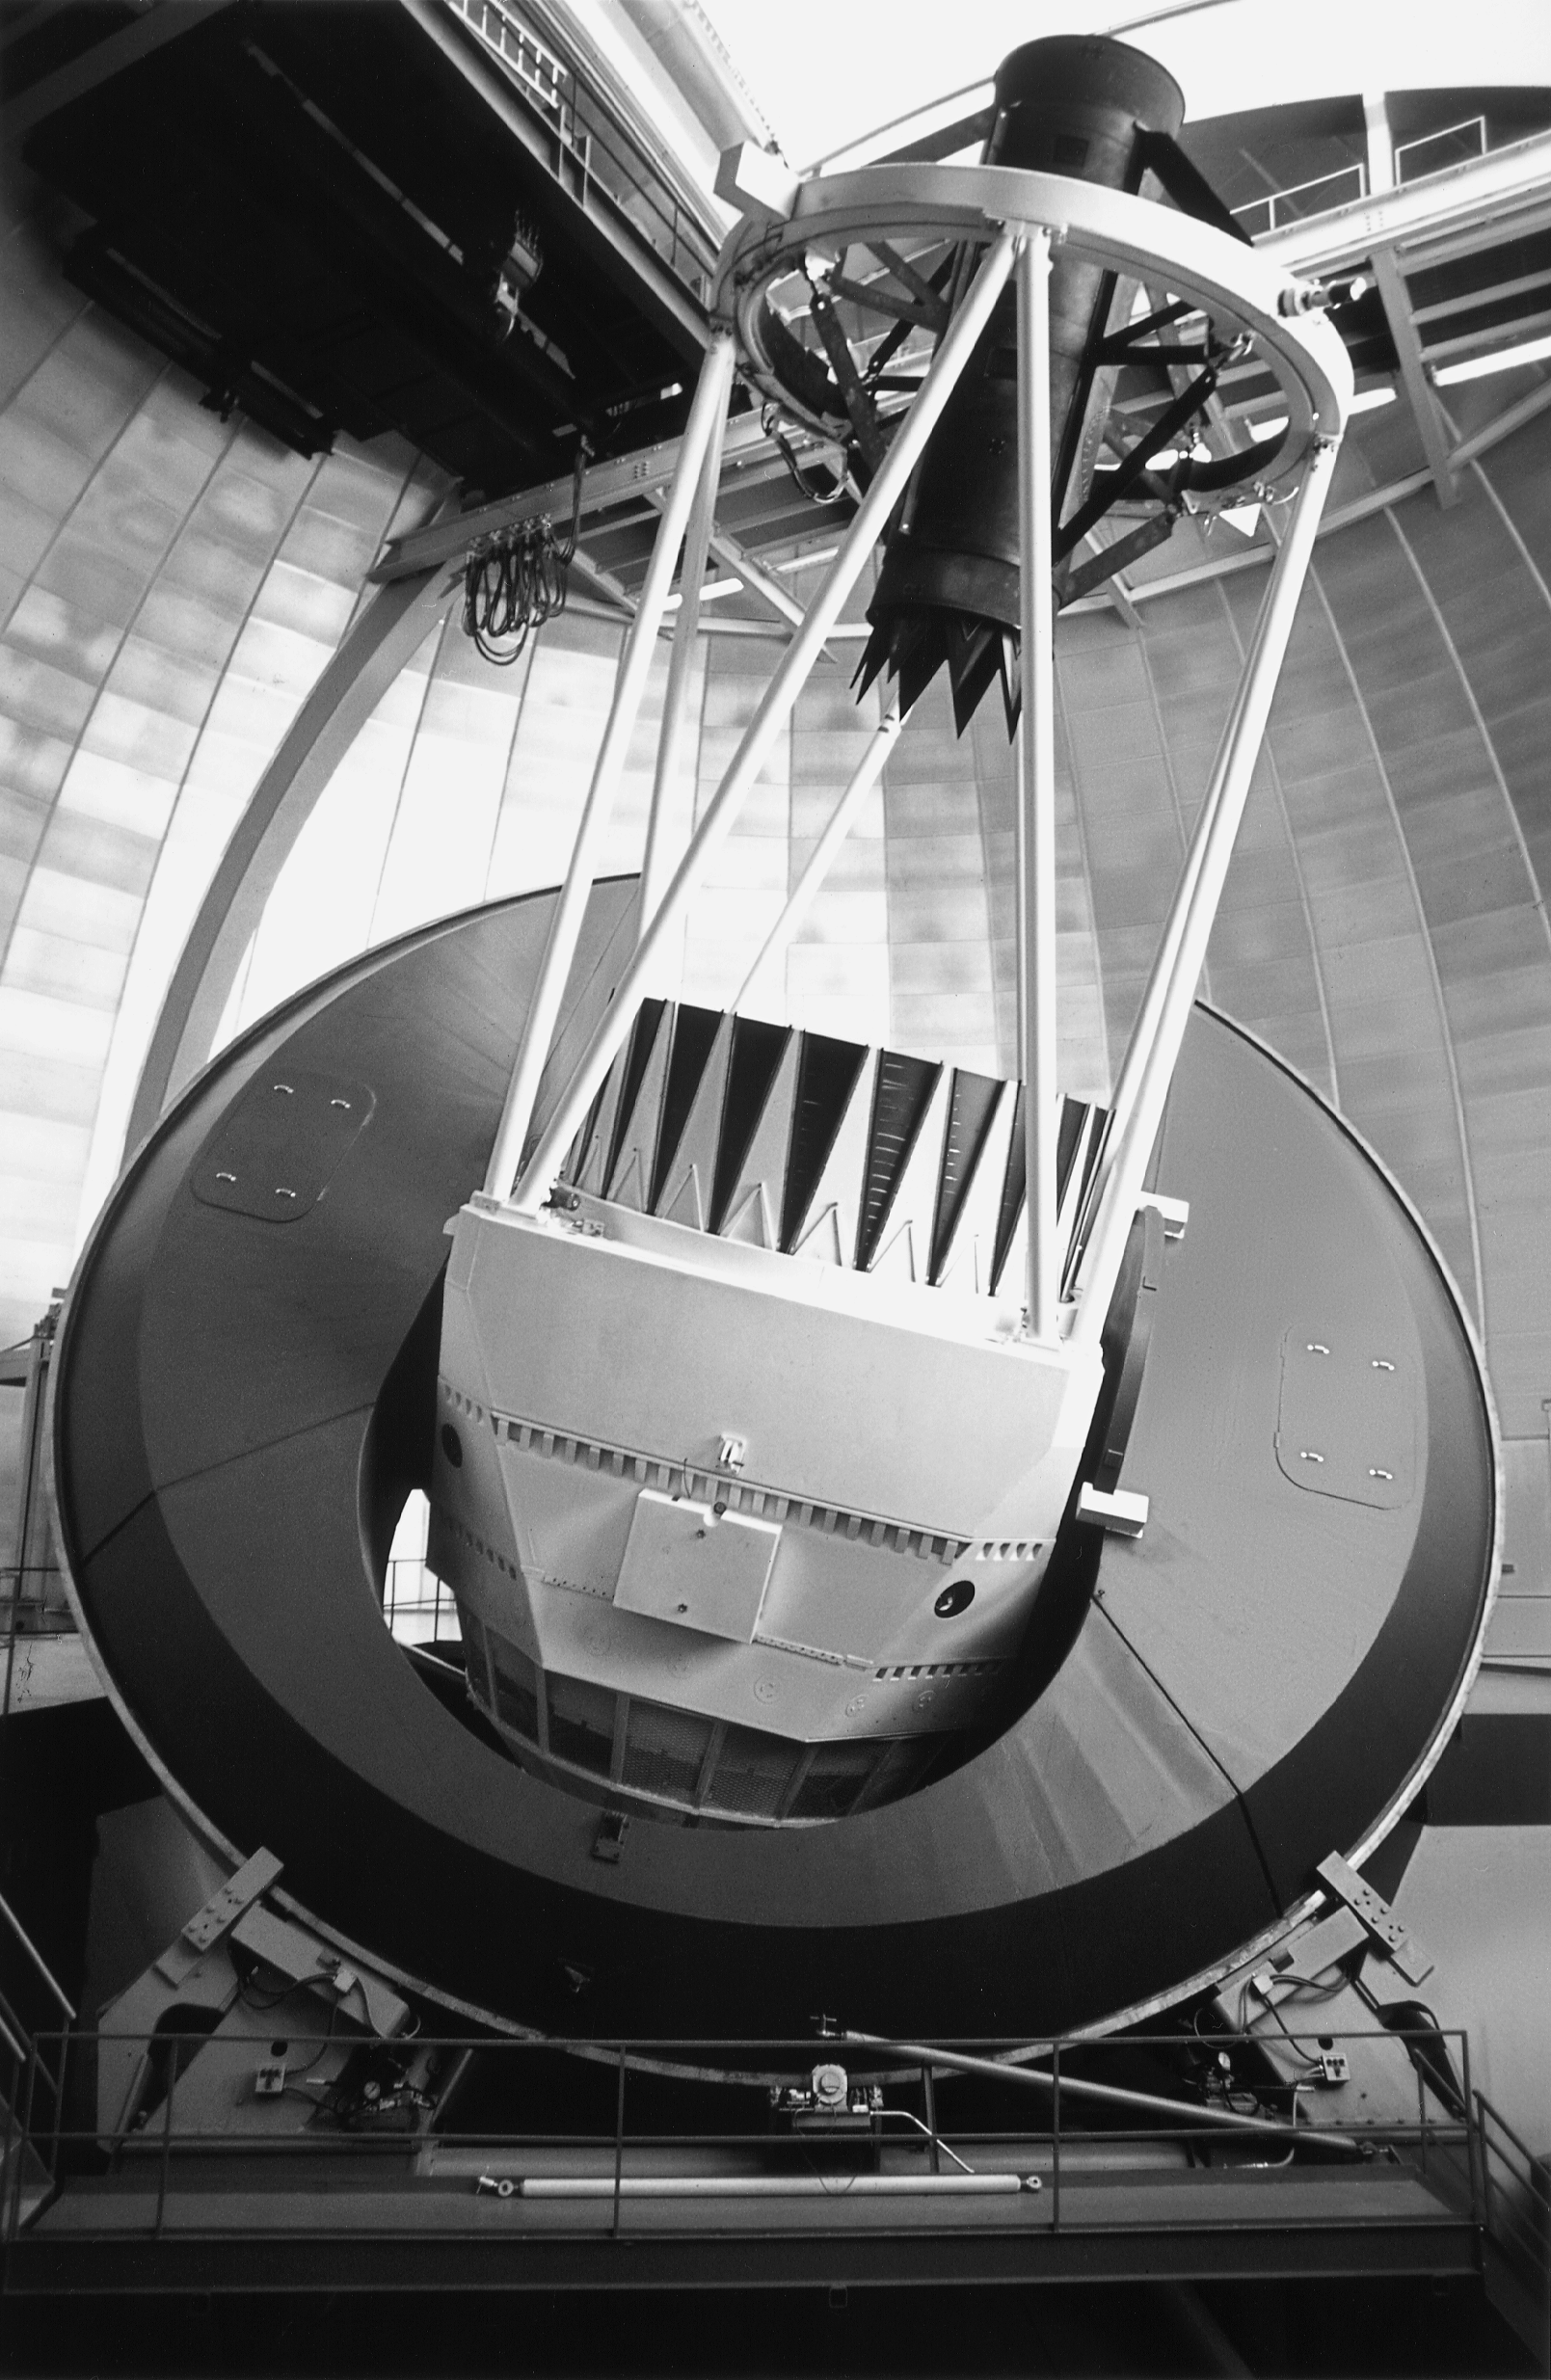

CTIO 4-meter Blanco telescope

The Cerro Tololo Inter-American Observatory 4-meter telescope was once the largest optical telescope south of the equator. Located in Chile, the 375-ton instrument is a twin to the Kitt Peak National Observatory Mayall 4-meter telescope in Arizona. Each telescope can detect objects many millions of times fainter than those visible to the unaided eye.

Credit: NOIRLab/NSF/AURA